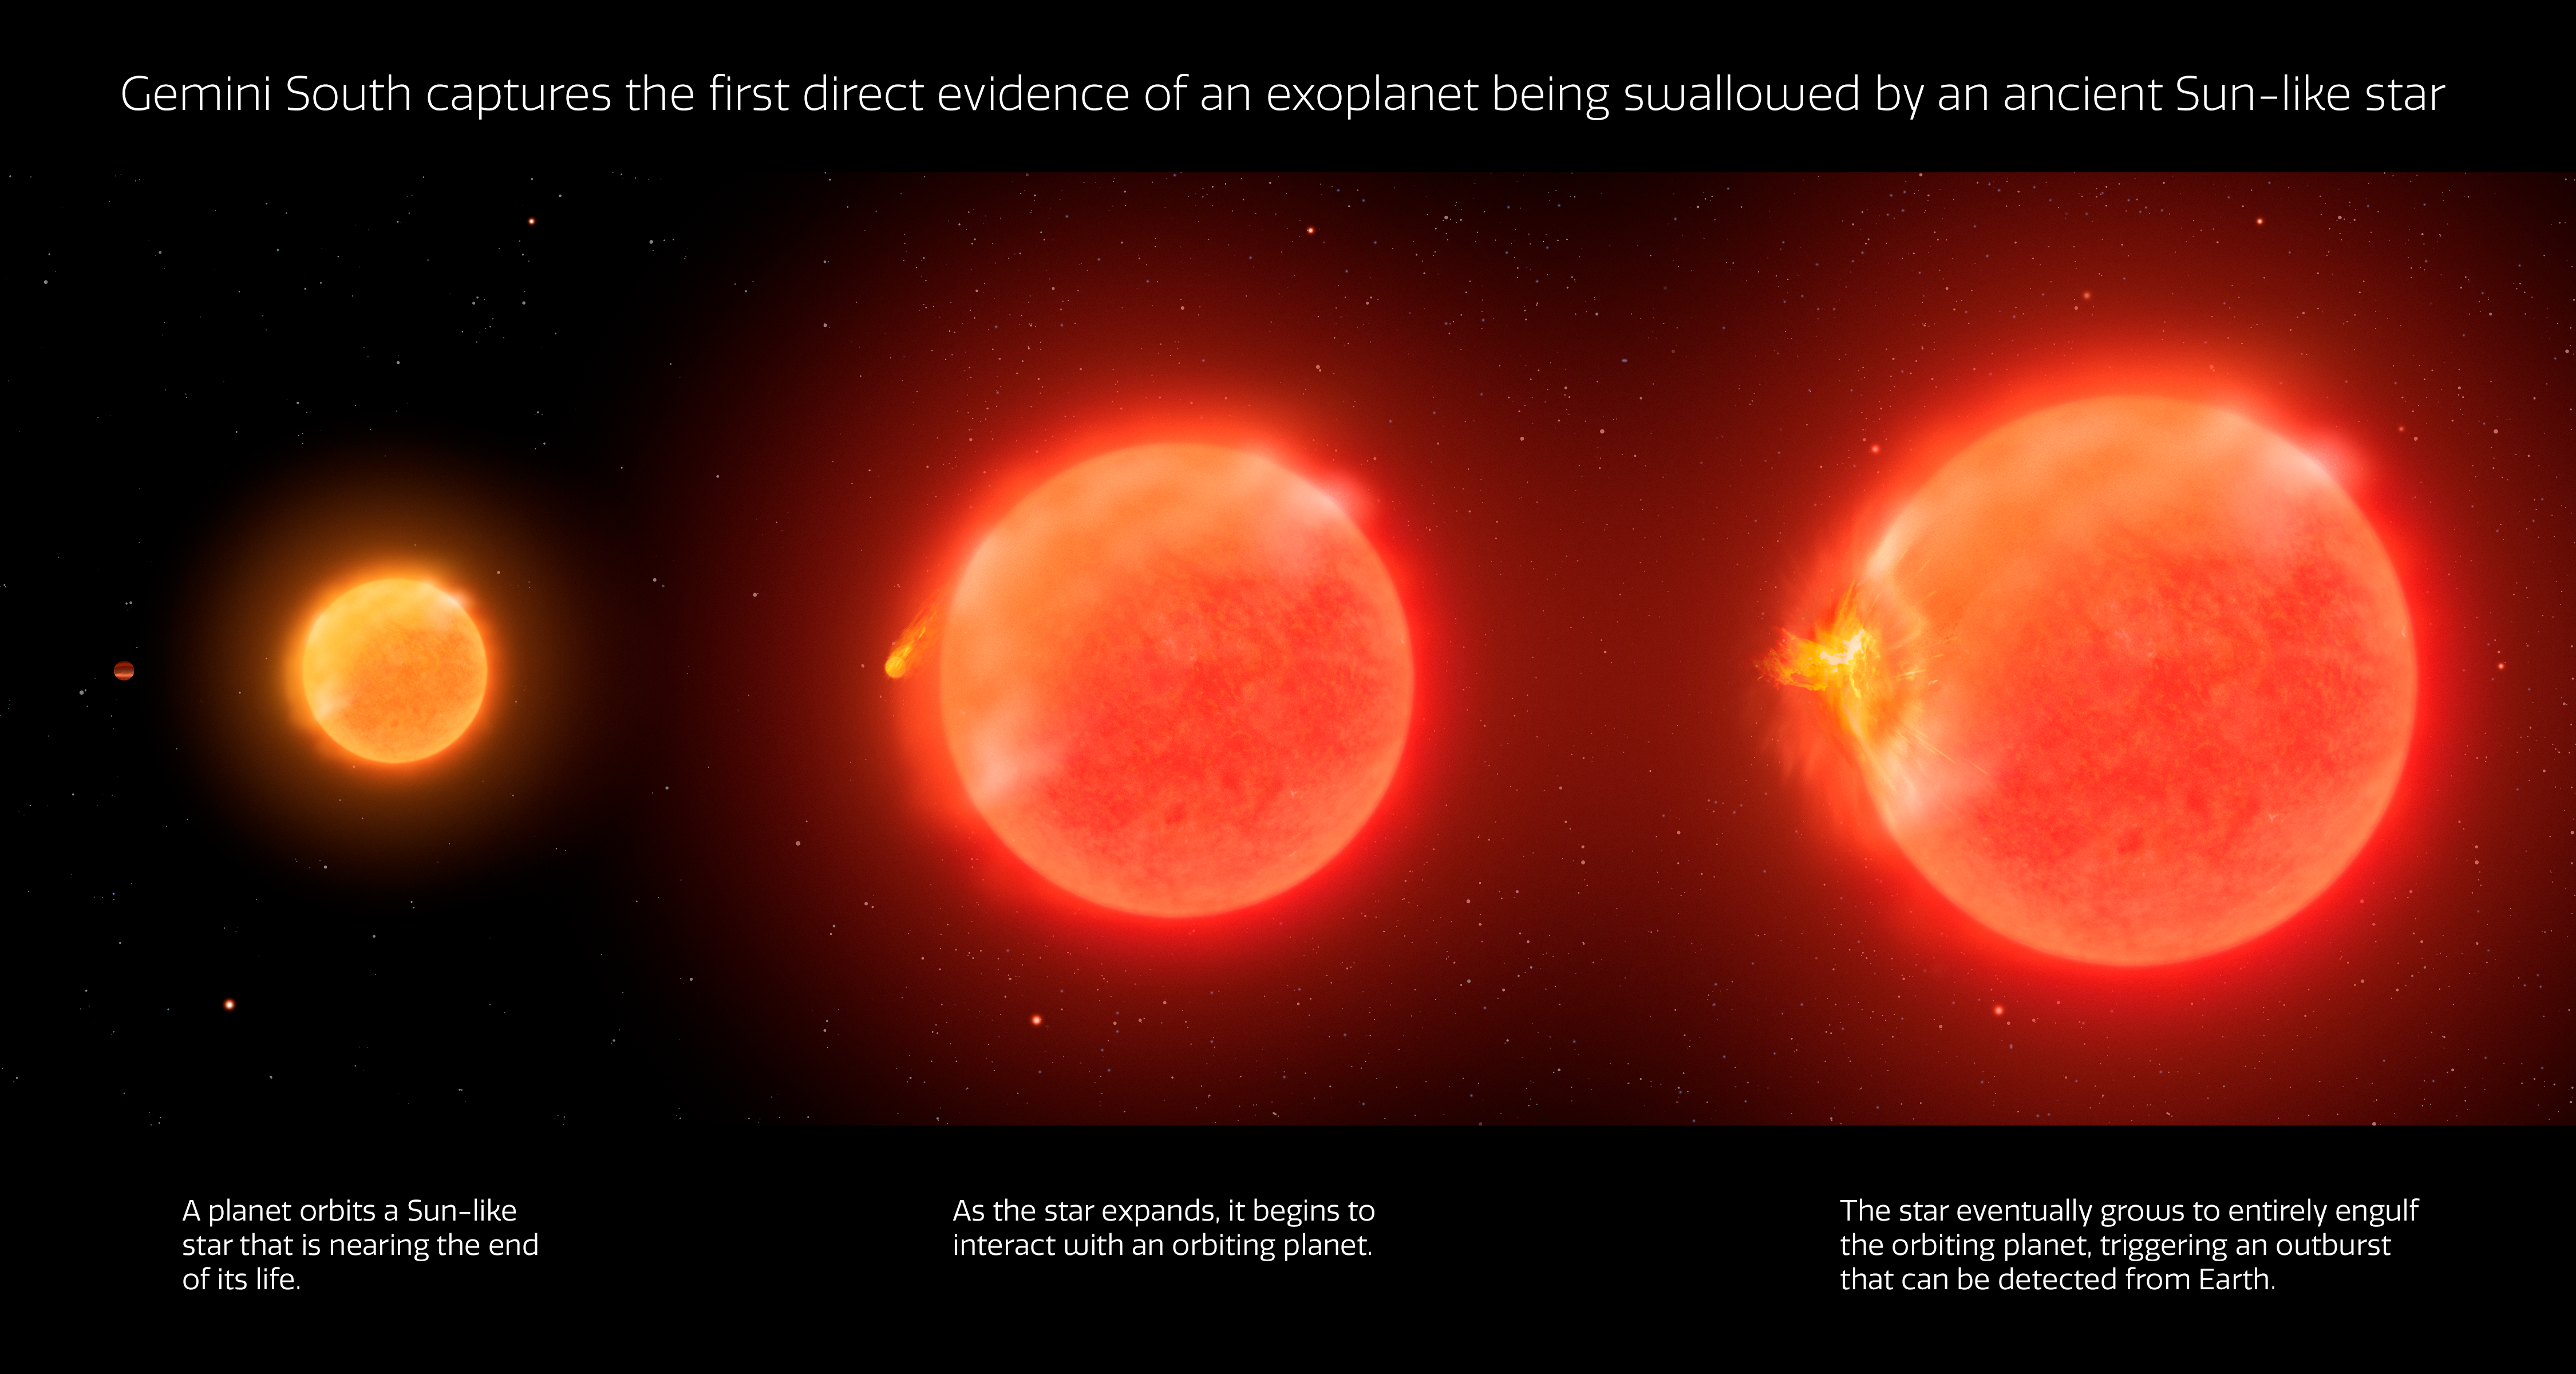

Infographic of Star Engulfing a Planet

Astronomers using the Gemini South telescope in Chile, operated by NSF NOIRLab, have observed the first compelling evidence of a dying Sun-like star engulfing an exoplanet. For most of its life, a Sun-like star fuses hydrogen into helium in its hot, dense core, which allows the star to push back against the crushing weight of its outer layers. When hydrogen in the core runs out, the star begins fusing helium into carbon and hydrogen fusion migrates to the star’s outer layers, causing them to expand, and changing the Sun-like star into a red giant.

Such a transformation, however, is bad news for any inner-system planets. When the star's surface eventually expands to engulf one of its planets, their interaction would trigger a spectacular outburst of energy and material. This process would also put the brakes on the planet's orbital velocity causing it to plunge into the star.

Credit: International Gemini Observatory/NOIRLab/NSF/AURA/P. Marenfeld